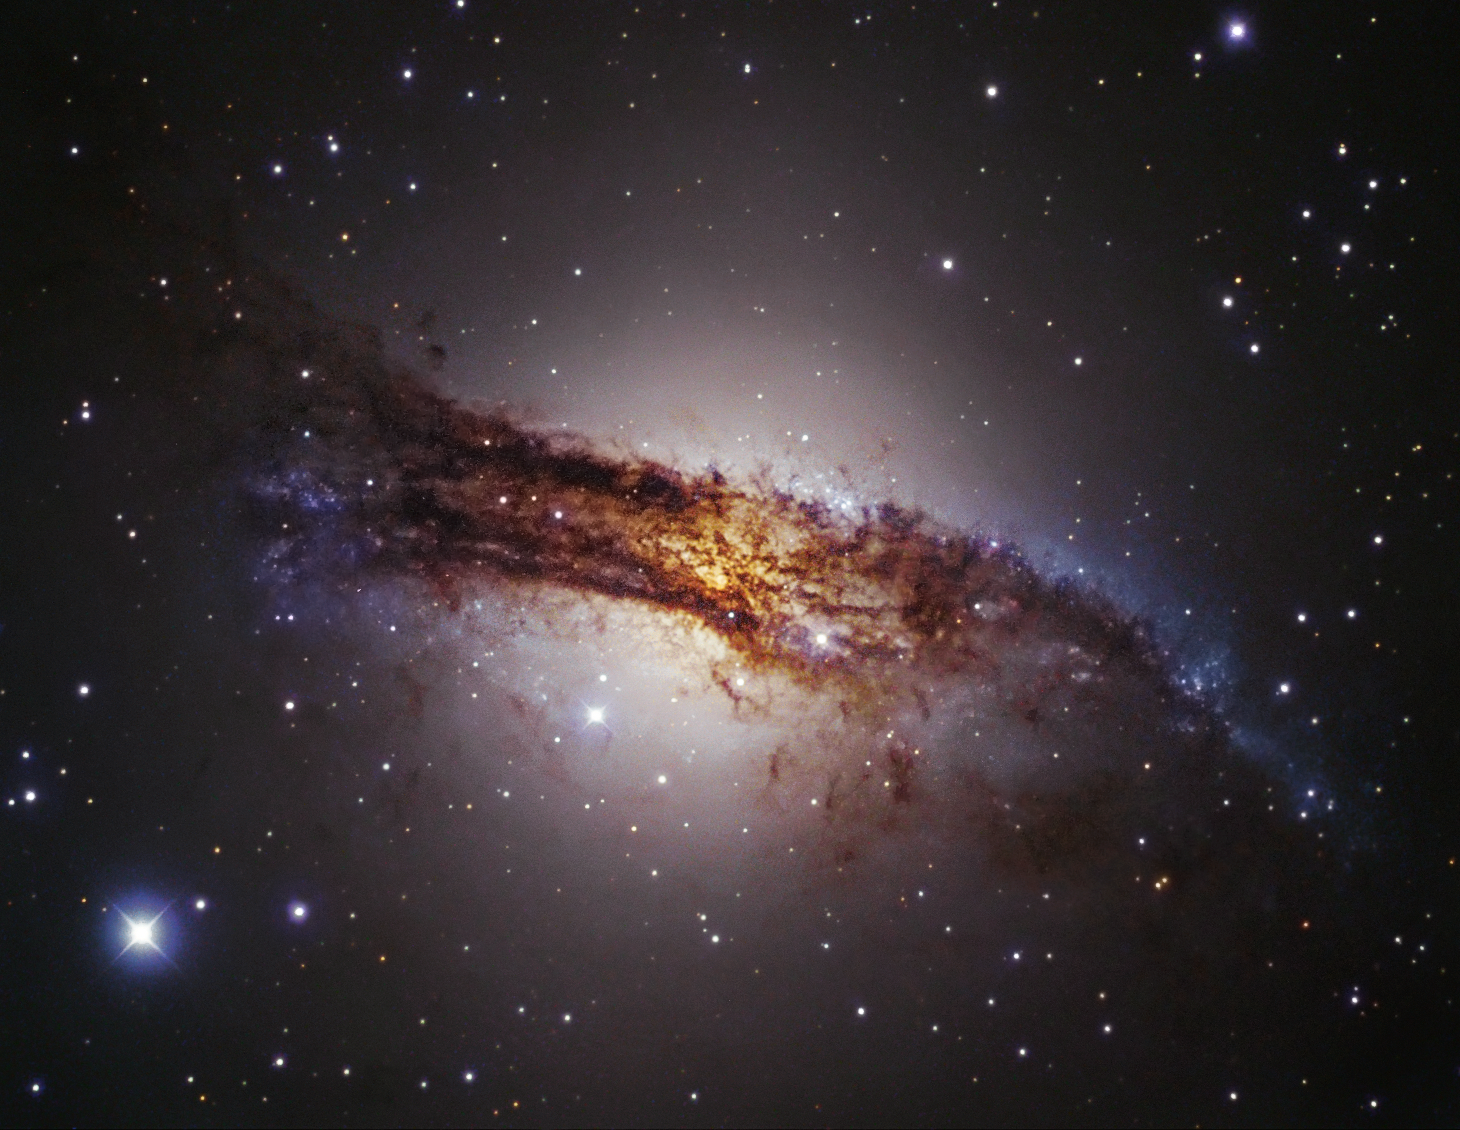

A giant galaxy

Centaurus A is our nearest giant galaxy, at a distance of about 13 million light-years in the southern constellation of Centaurus, and as such, it is one of the most extensively studied objects in the southern sky. It is an elliptical galaxy, currently merging with a companion spiral galaxy, resulting in areas of intense star formation and making it one of the most spectacular objects in the sky. Centaurus A hosts a very active and highly luminous central region, caused by the presence of a supermassive black hole with a mass of about 100 million solar masses (see eso0109), and is the source of strong radio and X-ray emission. Thick dust layers almost completely obscure the galaxy's centre. This image is based on data acquired with the 1.5-metre Danish telescope at ESO’s La Silla Observatory in Chile, through three filters (B, V, R).

Credit: ESO/IDA/Danish 1.5 m/R. Gendler, J.-E. Ovaldsen & S. Guisard (www.eso.org/~sguisard) (ESO)